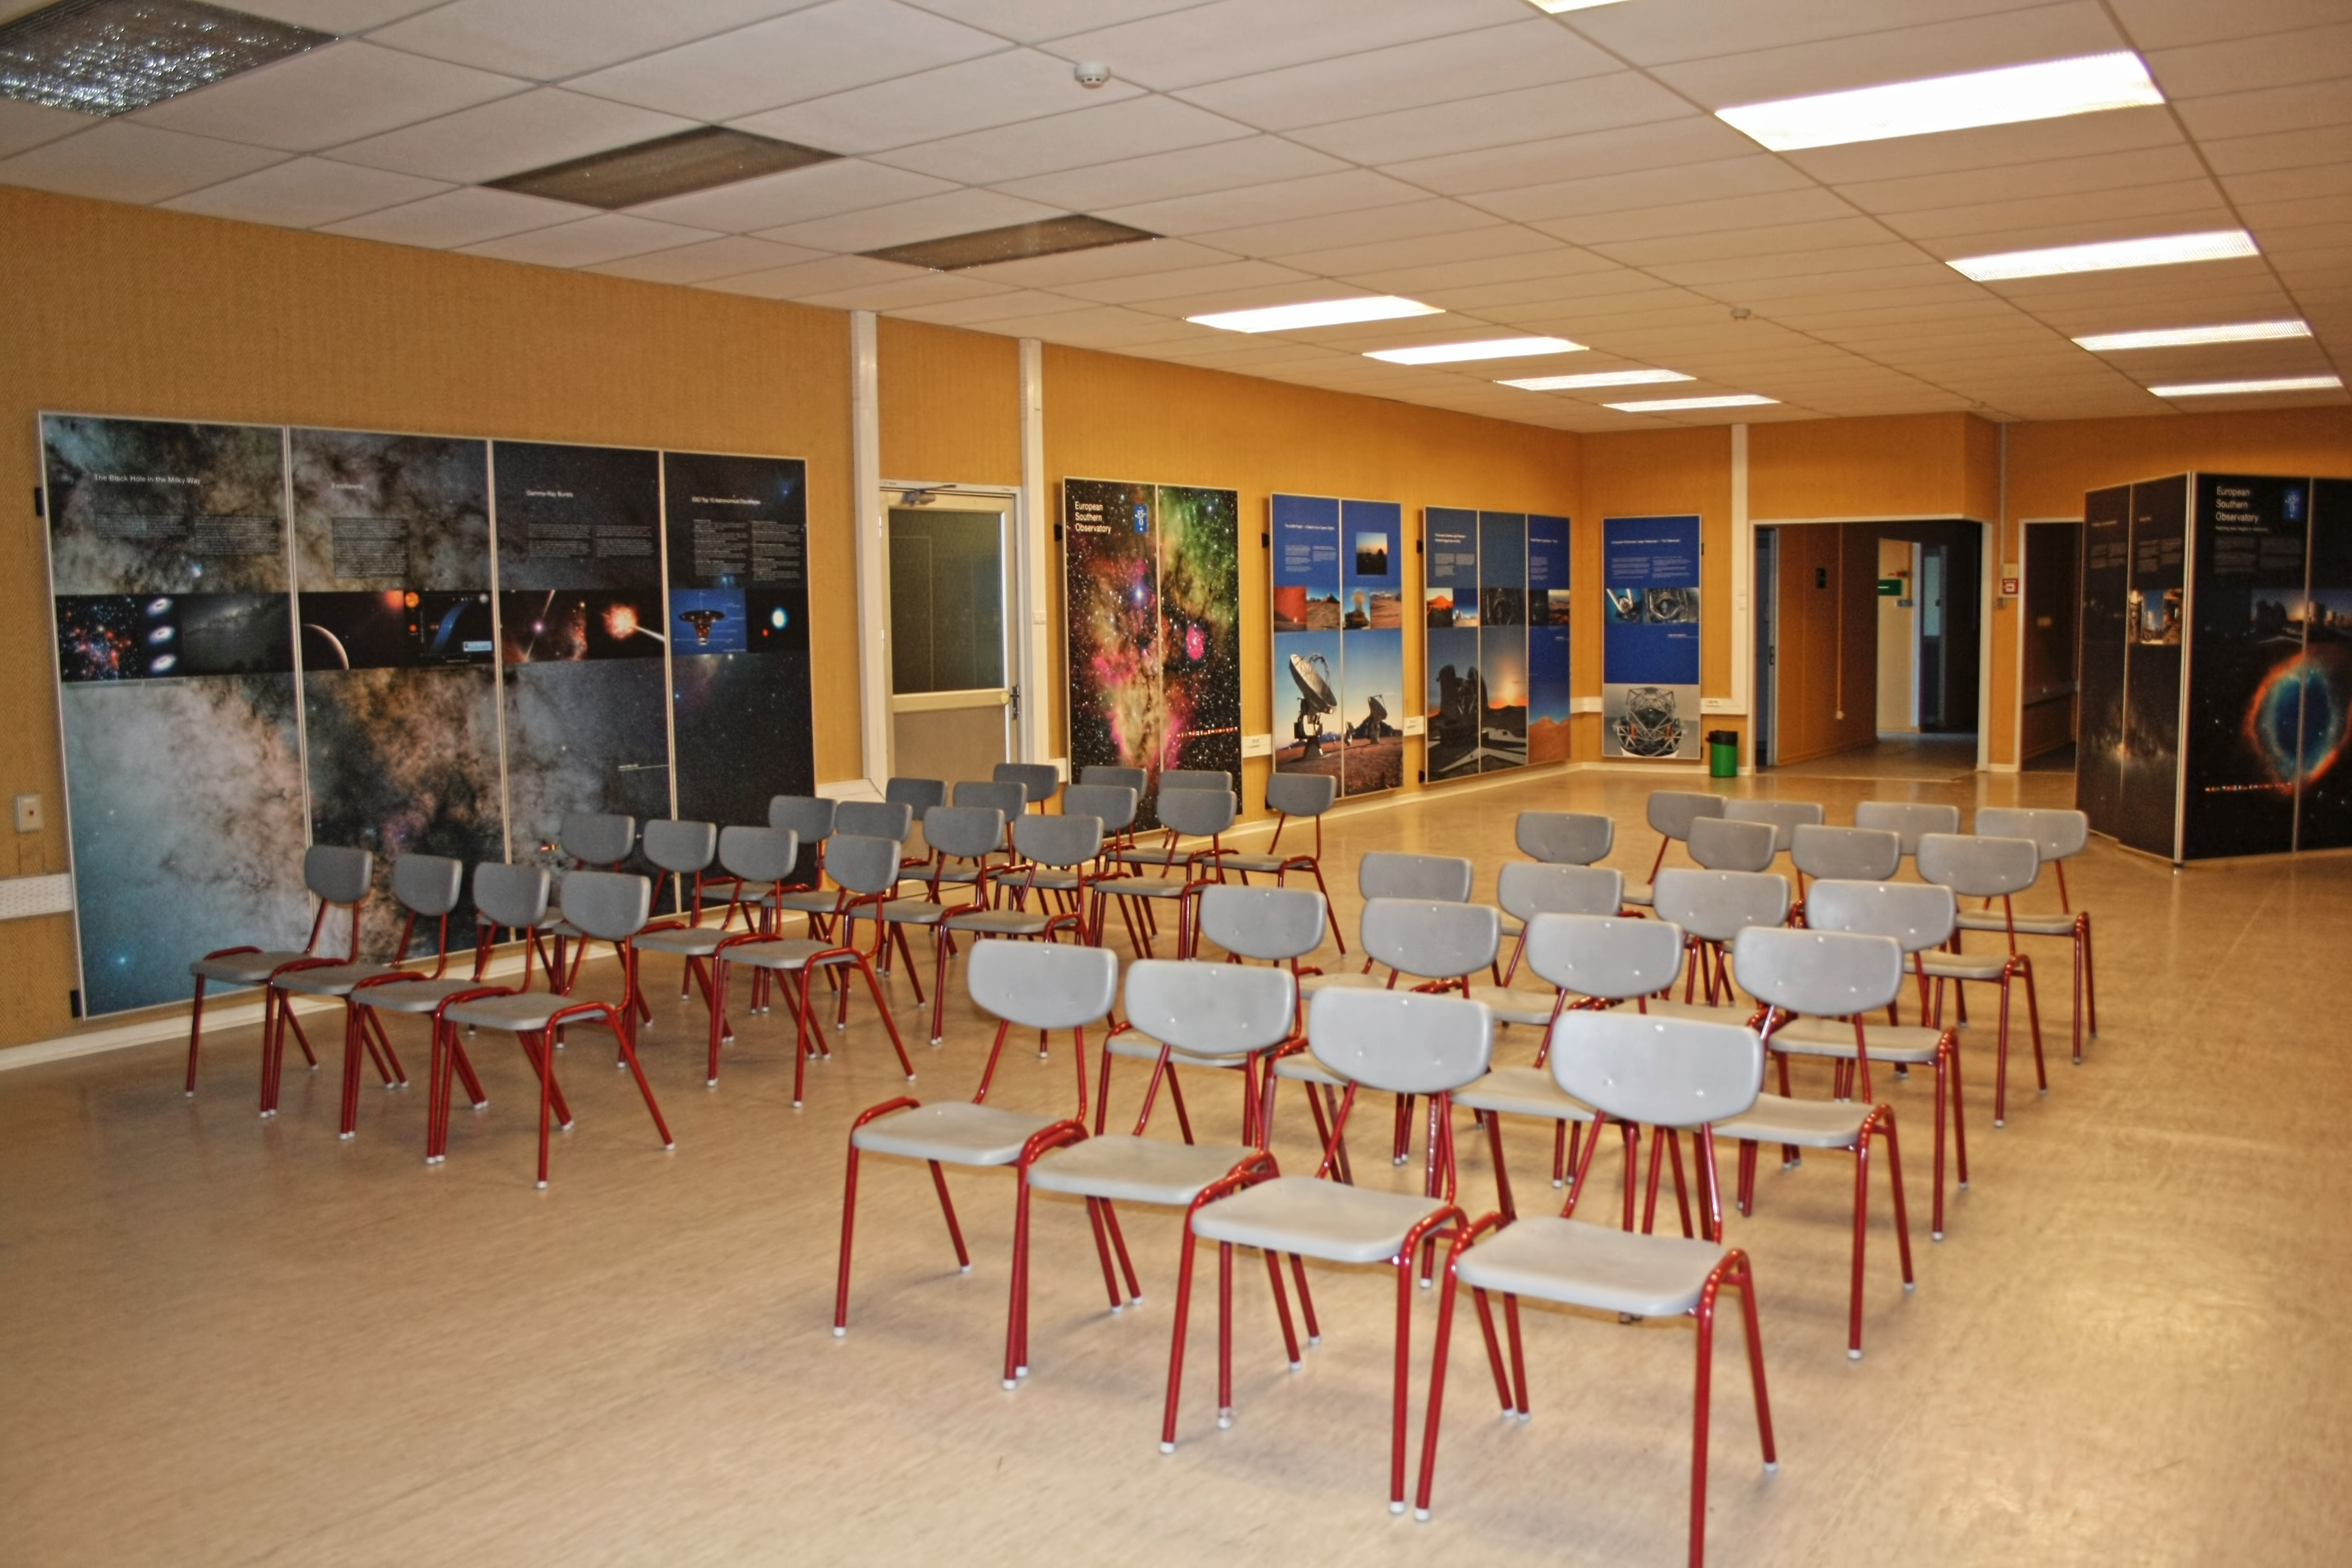

La Silla visitor centre

La Silla Visitor Centre, located at La Silla Observatory in Chile. For more information about visits to La Silla, see: Weekend Visits to the La Silla Observatory.

Credit: ESO